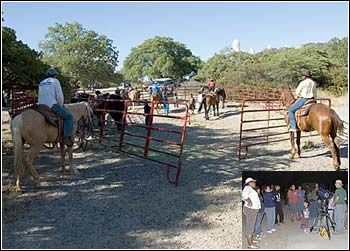

Horses & Stars At Kitt Peak

Credit: J. Kennedy and NOAO/AURA/NSF